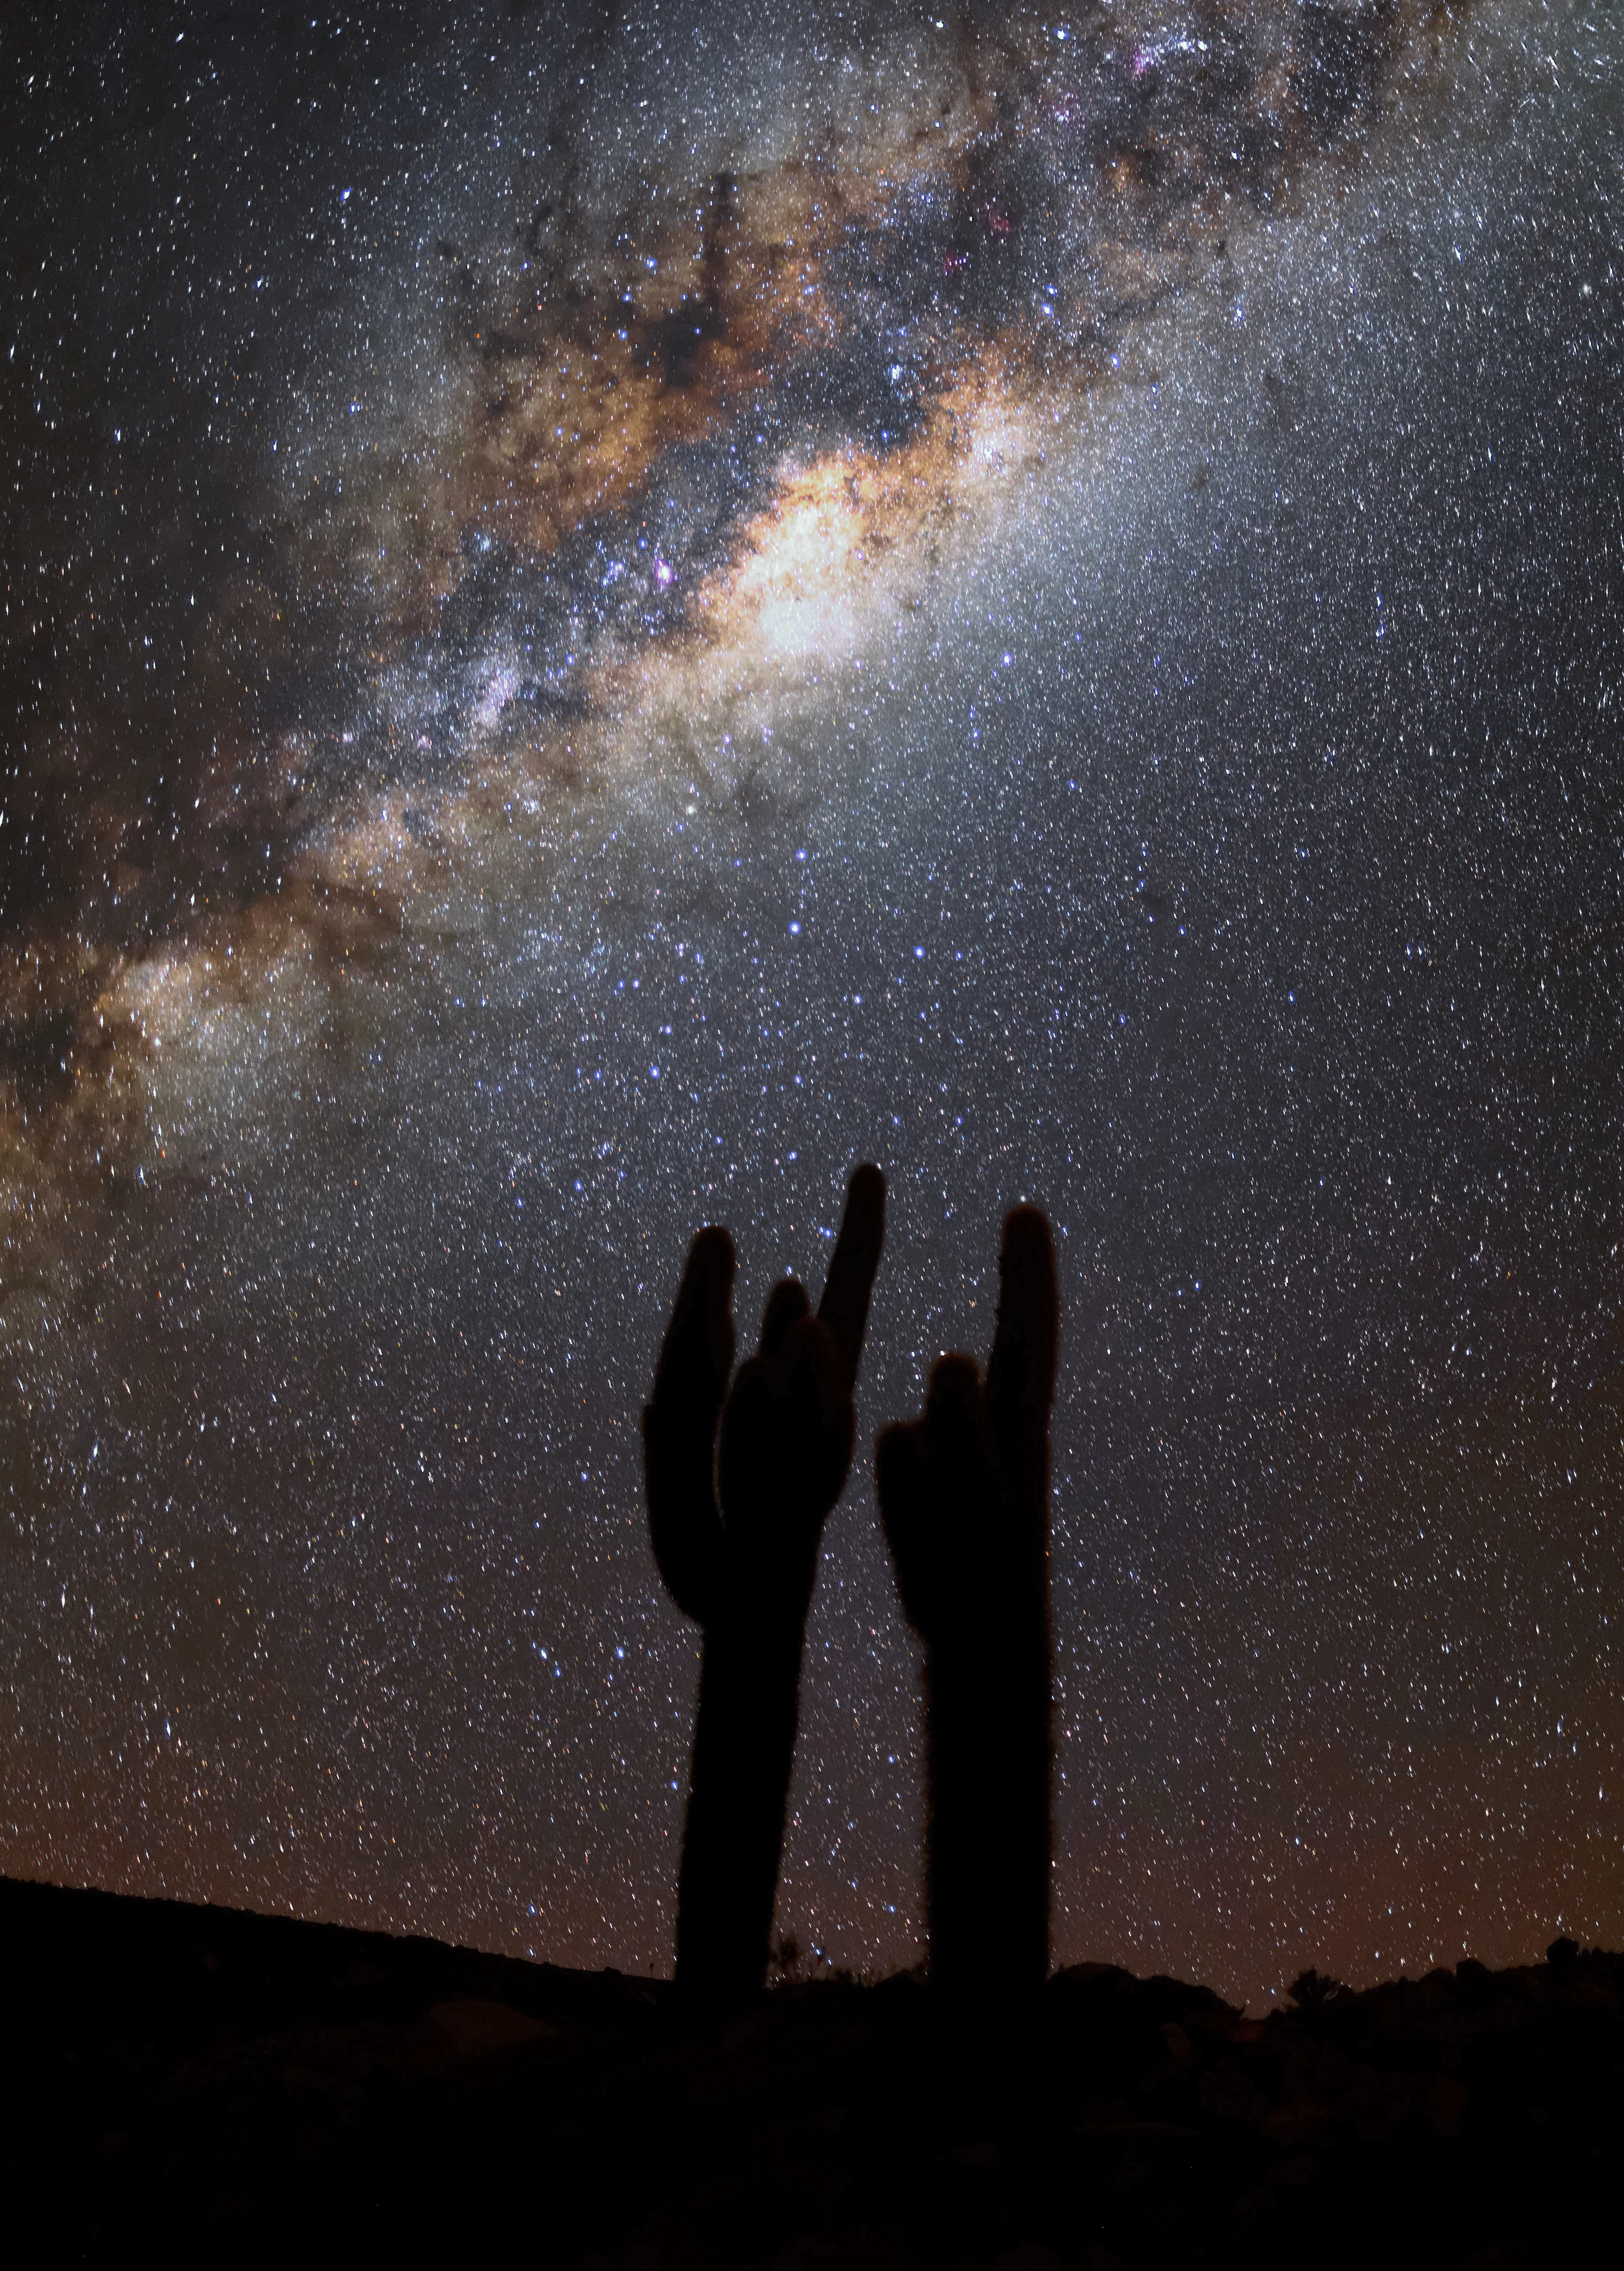

Bright Milky Way

The Milky Way centre shines above the Atacama Desert in Chile.

Credit: Teruomi Tsuno/NAOJ